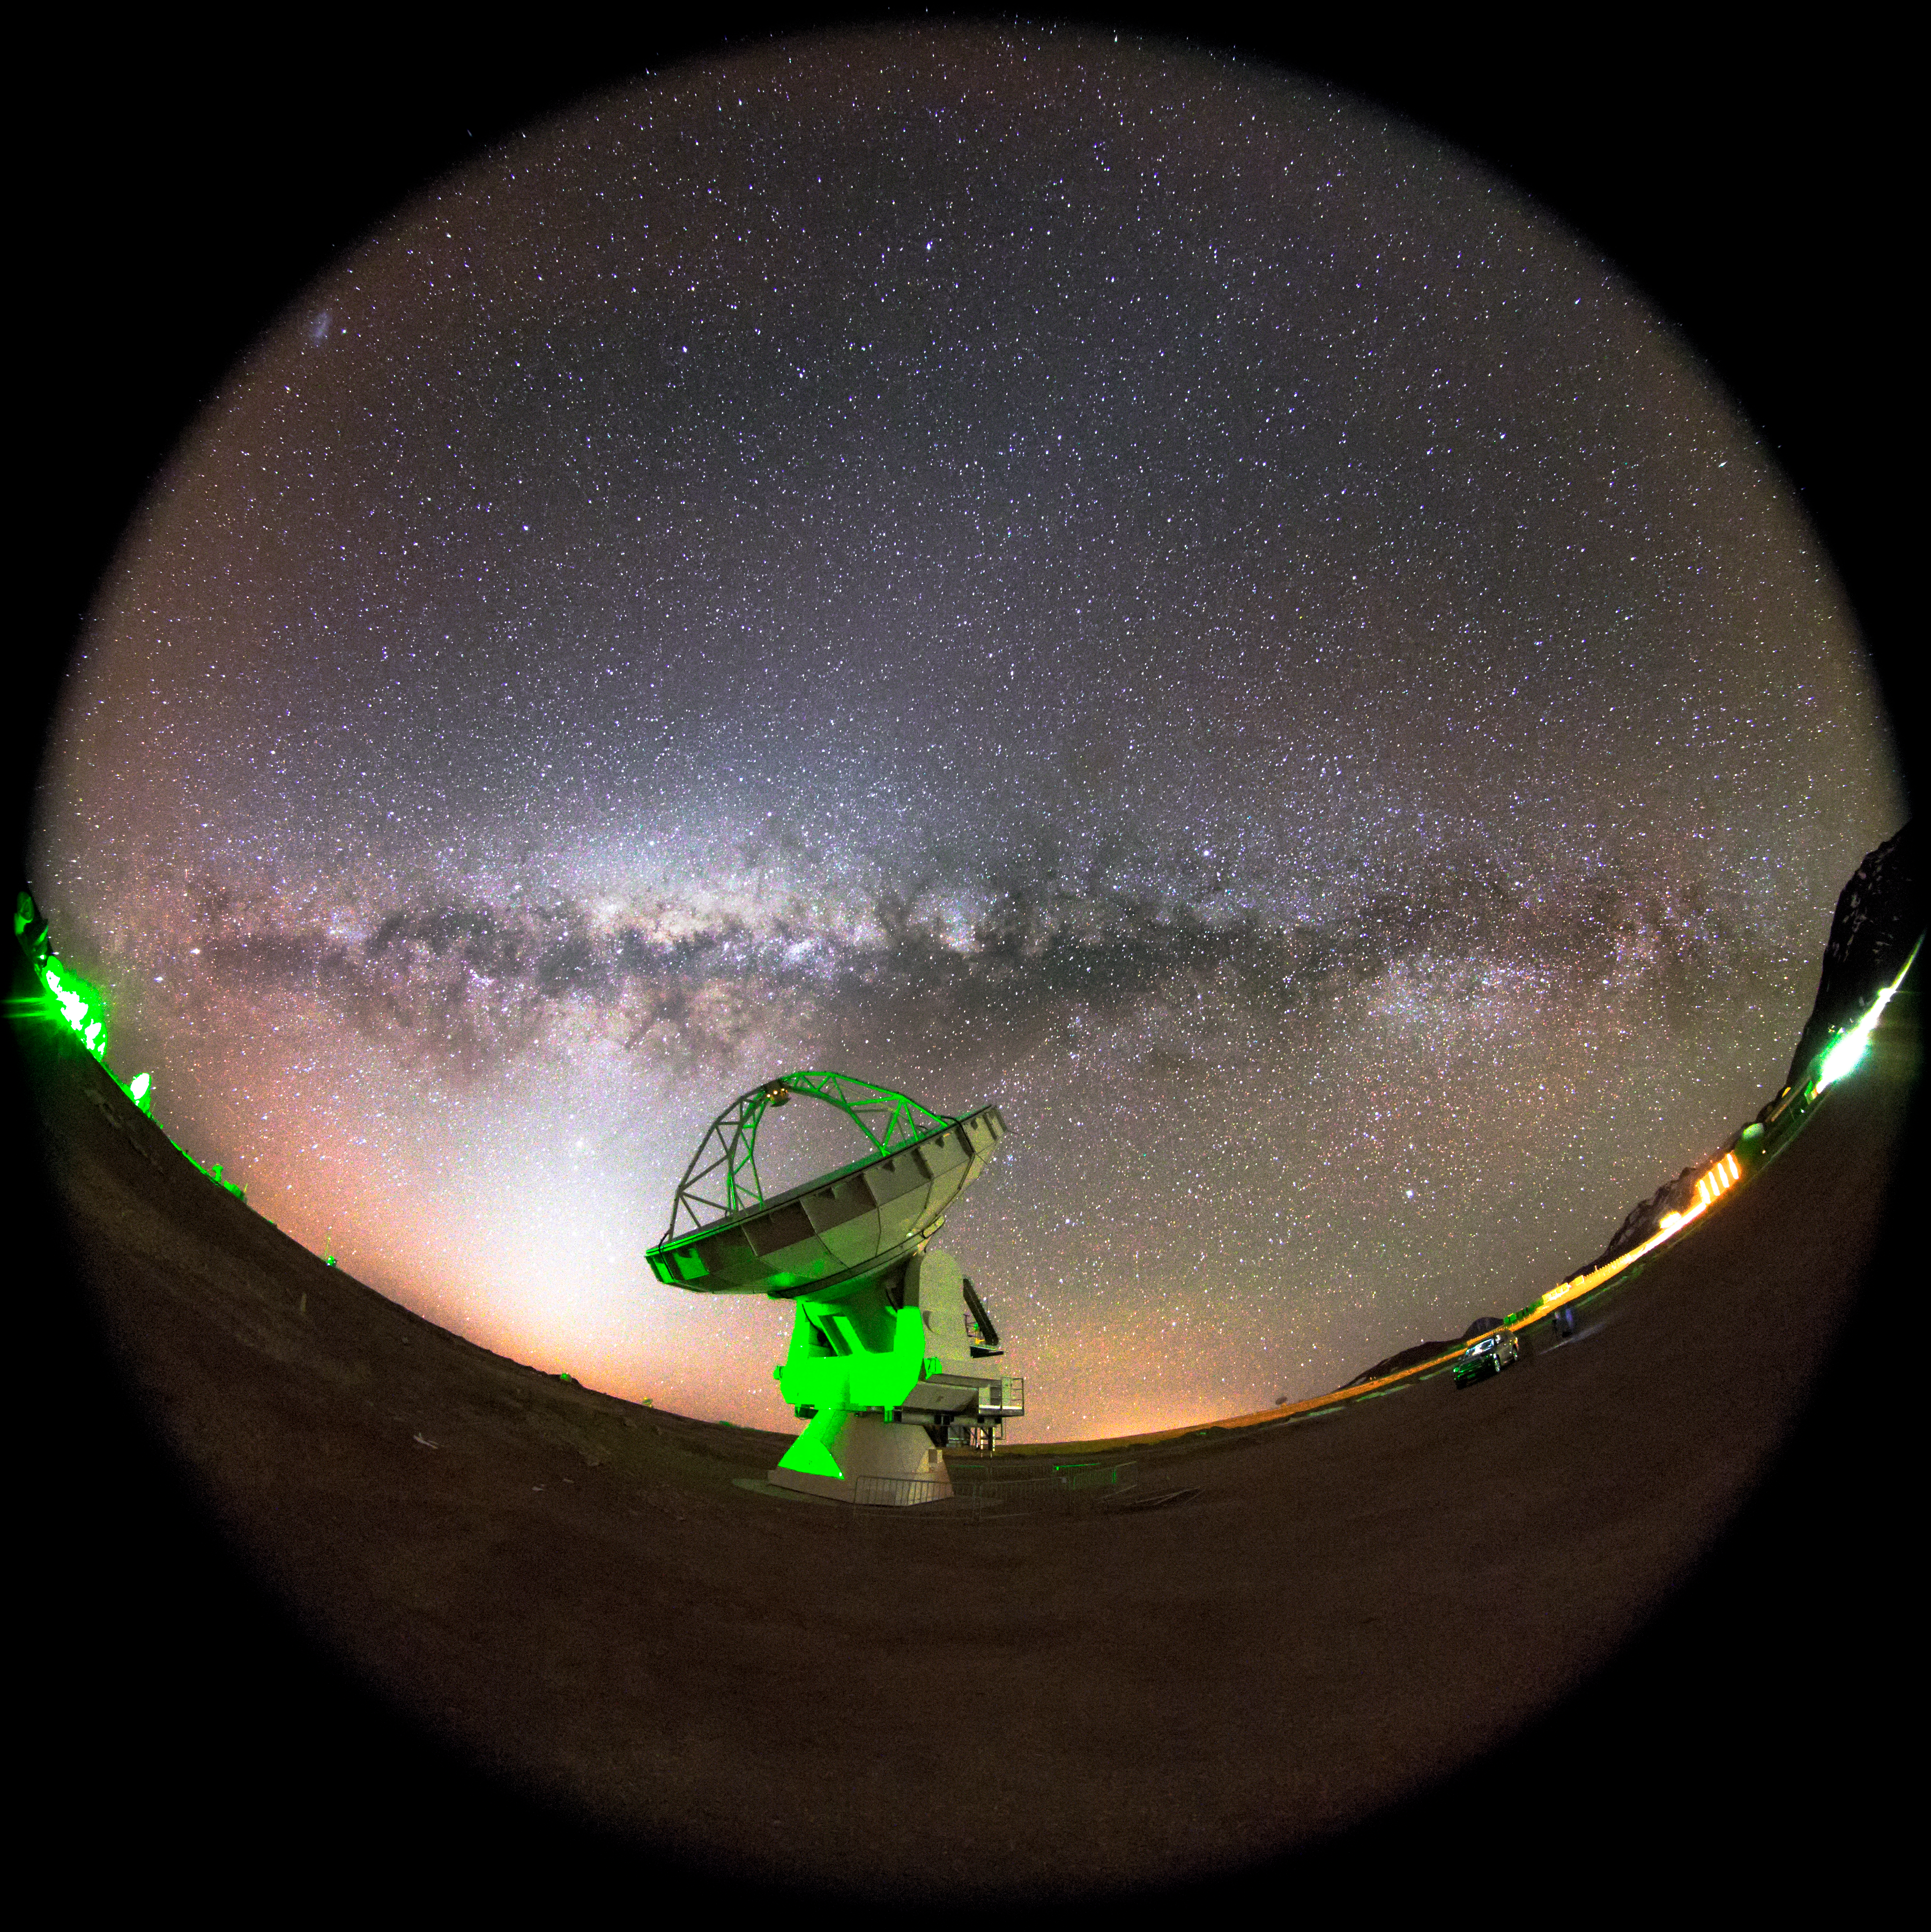

Pushing the limits with ALMA

In the background, we can see in this fish-eye fulldome view, the arm of Milky Way full of gas and dust with the Zodiacal Light crossing the sky. In the foreground, is also visible one antenna (DV-21) of 12 meters in diameter, pointing to some place of the cold Universe. This are the first tests to experiment the largest configuration that ALMA can support, with antennas spread over distances up to 16 km. The array thus simulates a giant, single telescope much larger than any that could actually be built. In fact, ALMA has a maximum resolution which is even better than that achieved, at visible wavelengths, by the Hubble Space Telescope. The Atacama Large Millimeter/submillimeter Array (ALMA) is an astronomical interferometer of radio telescopes in the Atacama desert of northern Chile. Since a high and dry site is crucial to millimeter wavelength operations, the array has been constructed on the Chajnantor plateau at 5,000 meters altitude, near Llano de Chajnantor Observatory and Atacama Pathfinder Experiment. Consisting of 66 12-meter (39 ft), and 7-meter (23 ft) diameter radio telescopes observing at millimeter and submillimeter wavelengths, ALMA is expected to provide insight on star birth during the early universe and detailed imaging of local star and planet formation. ALMA is a single telescope of revolutionary design, composed initially of 66 high-precision antennas, and operating at wavelengths of 0.32 to 3.6 mm. Its main 12-metre array has fifty antennas, 12 metres in diameter, acting together as a single telescope — an interferometer. An additional compact array of four 12-metre and twelve 7-metre antennas complements this. The 66 ALMA antennas can be arranged in different configurations, where the maximum distance between antennas can vary from 150 metres to 16 kilometres, which will give ALMA a powerful variable “zoom”. It will be able to probe the Universe at millimetre and submillimetre wavelengths with unprecedented sensitivity and resolution, with a vision up to ten times sharper than the Hubble Space Telescope, and complementing images made with the VLT Interferometer. Light at these wavelengths comes from vast cold clouds in interstellar space, at temperatures only a few tens of degrees above absolute zero, and from some of the earliest and most distant galaxies in the Universe. Astronomers can use it to study the chemical and physical conditions in molecular clouds — the dense regions of gas and dust where new stars are being born. Often these regions of the Universe are dark and obscured in visible light, but they shine brightly in the millimetre and submillimetre part of the spectrum. ALMA is the most powerful telescope for observing the cool Universe — molecular gas and dust. ALMA will study the building blocks of stars, planetary systems, galaxies and life itself. By providing scientists with detailed images of stars and planets being born in gas clouds near our Solar System, and detecting distant galaxies forming at the edge of the observable Universe, which we see as they were roughly ten billion years ago, it lets astronomers address some of the deepest questions of our cosmic origins.

Credit: ESO/M. Claro